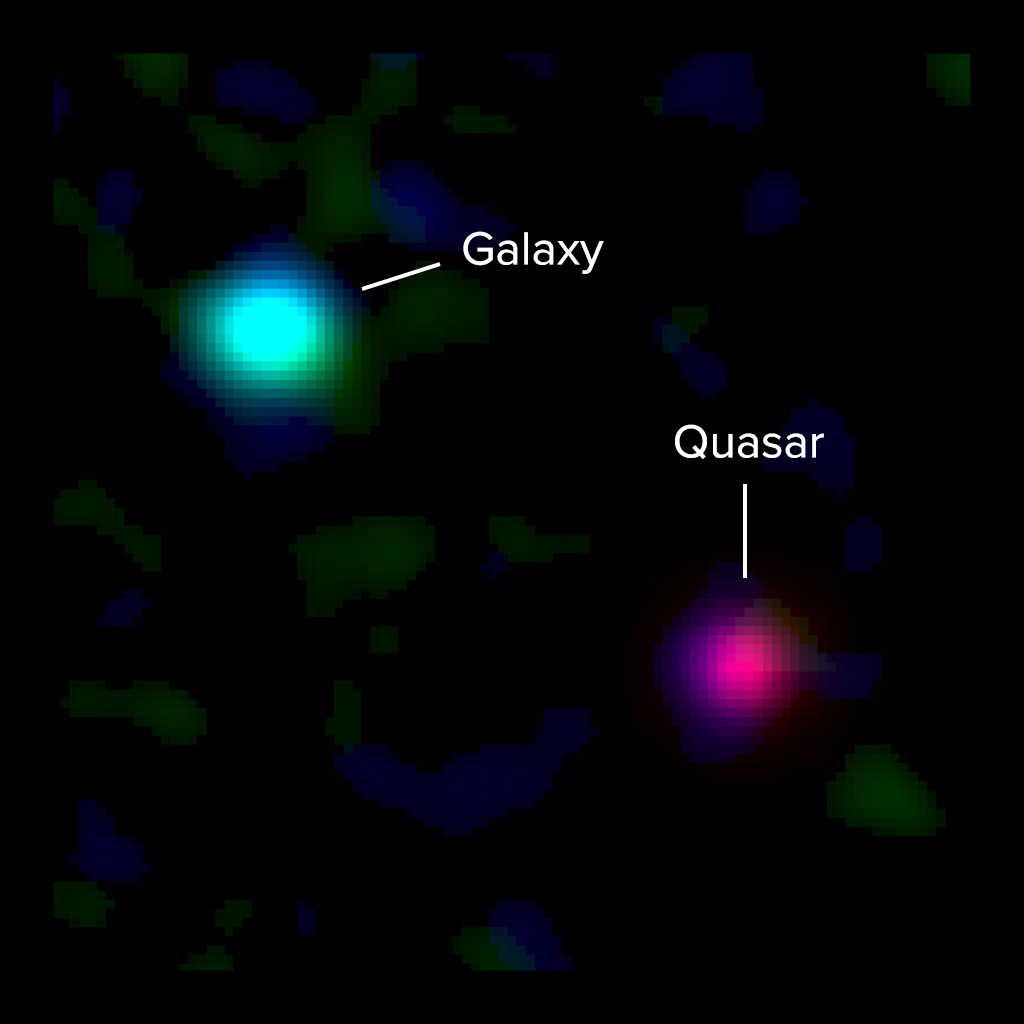

Composite ALMA and optical image of a young Milky Way-like galaxy

Composite ALMA and optical image of a young Milky Way-like galaxy 12 billion light-years away and a background quasar 12.5 billion light-years away. Light from the quasar passed through the galaxy’s gas on its way to Earth, revealing the presence of the galaxy to astronomers. New ALMA observations of the galaxy’s ionized carbon (green) and dust continuum (blue) emission show that the dusty, star-forming disk of the galaxy is vastly offset from the gas detected by quasar absorption at optical wavelengths (red). This indicates that a massive halo of gas surrounds the galaxy. The optical data are from the Keck I Telescope at the W.M. Keck Observatory.

Credit: ALMA (ESO/NAOJ/NRAO), M. Neeleman & J. Xavier Prochaska; Keck Observatory